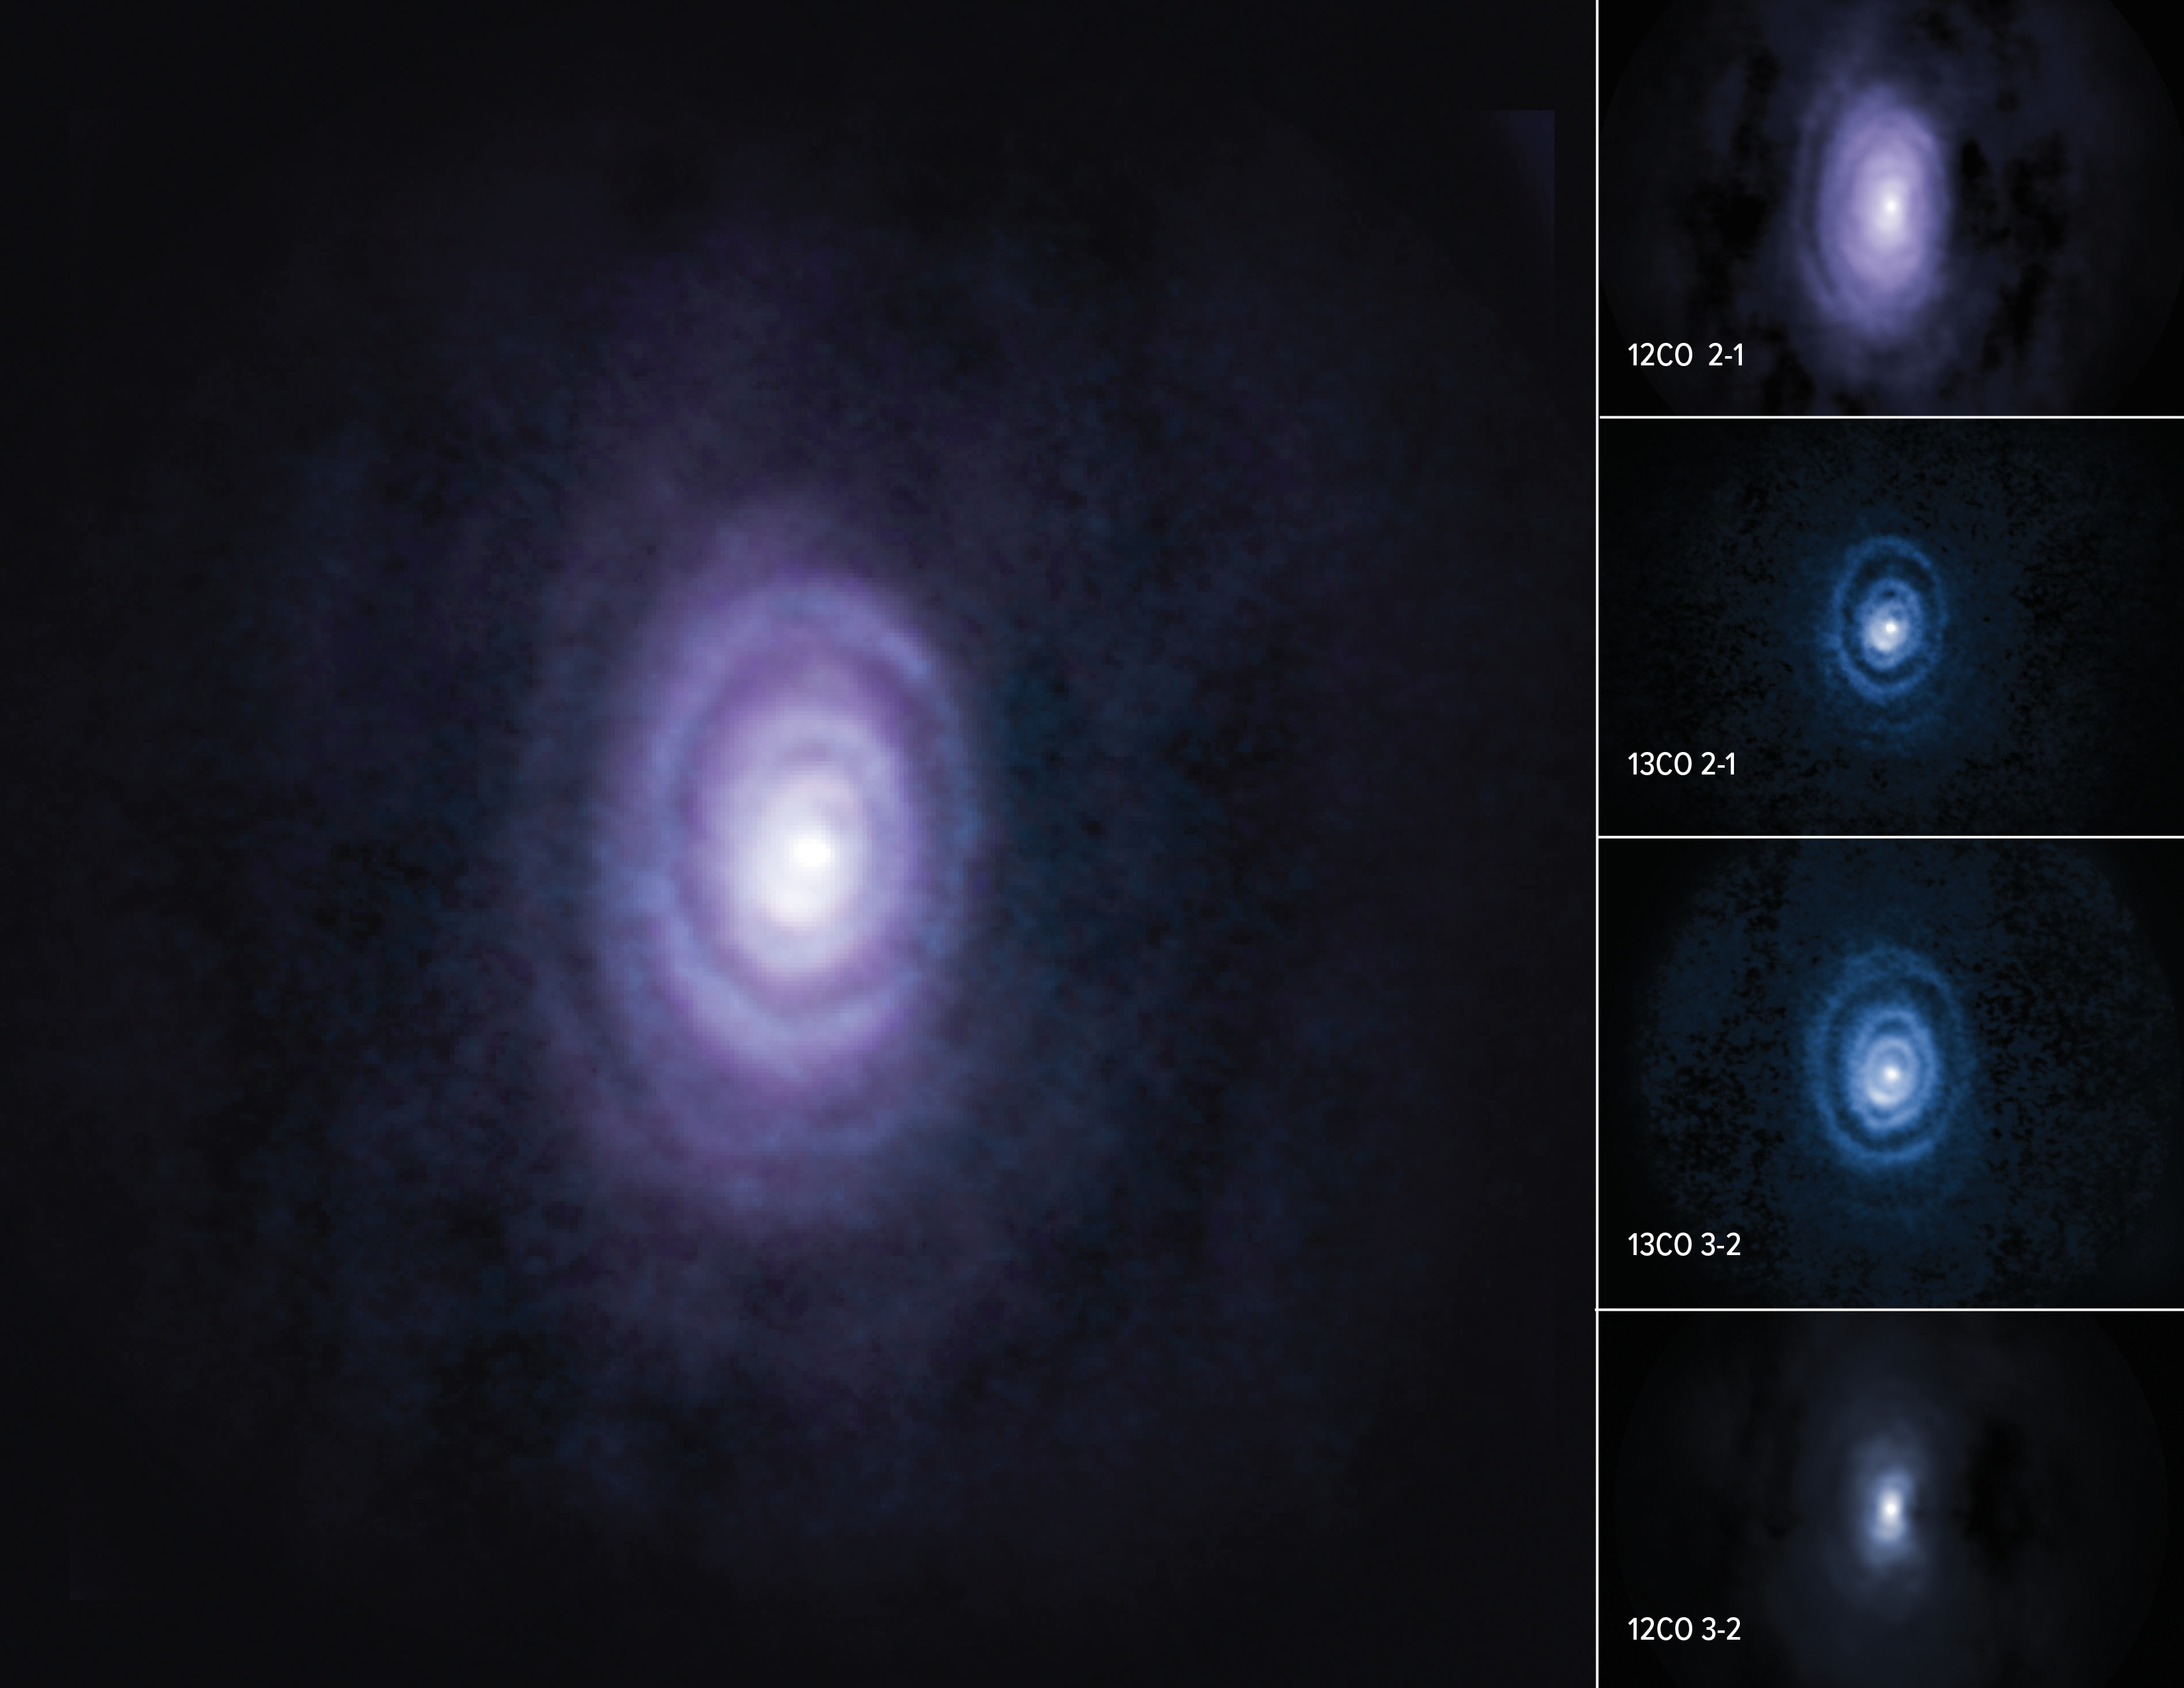

nrao22ao05_Sahai_V-Hya_composite_labeled

Scientists studying the dying carbon-rich star V Hya have discovered six slowly expanding rings forming as the star expels its matter. Shown here in composite, these outflowing rings and the diffuse arc structure of the sixth ring are moderately visible in the 12CO carbon isotope emission line, and become well-defined in views of the 13CO carbon isotopes. These rings are part of a previously unknown story about the death of stars, and are helping scientists to unravel what happens in the “final act.”.

Credit: ALMA (ESO/NAOJ/NRAO)/S. Dagnello (NRAO/AUI/NSF)